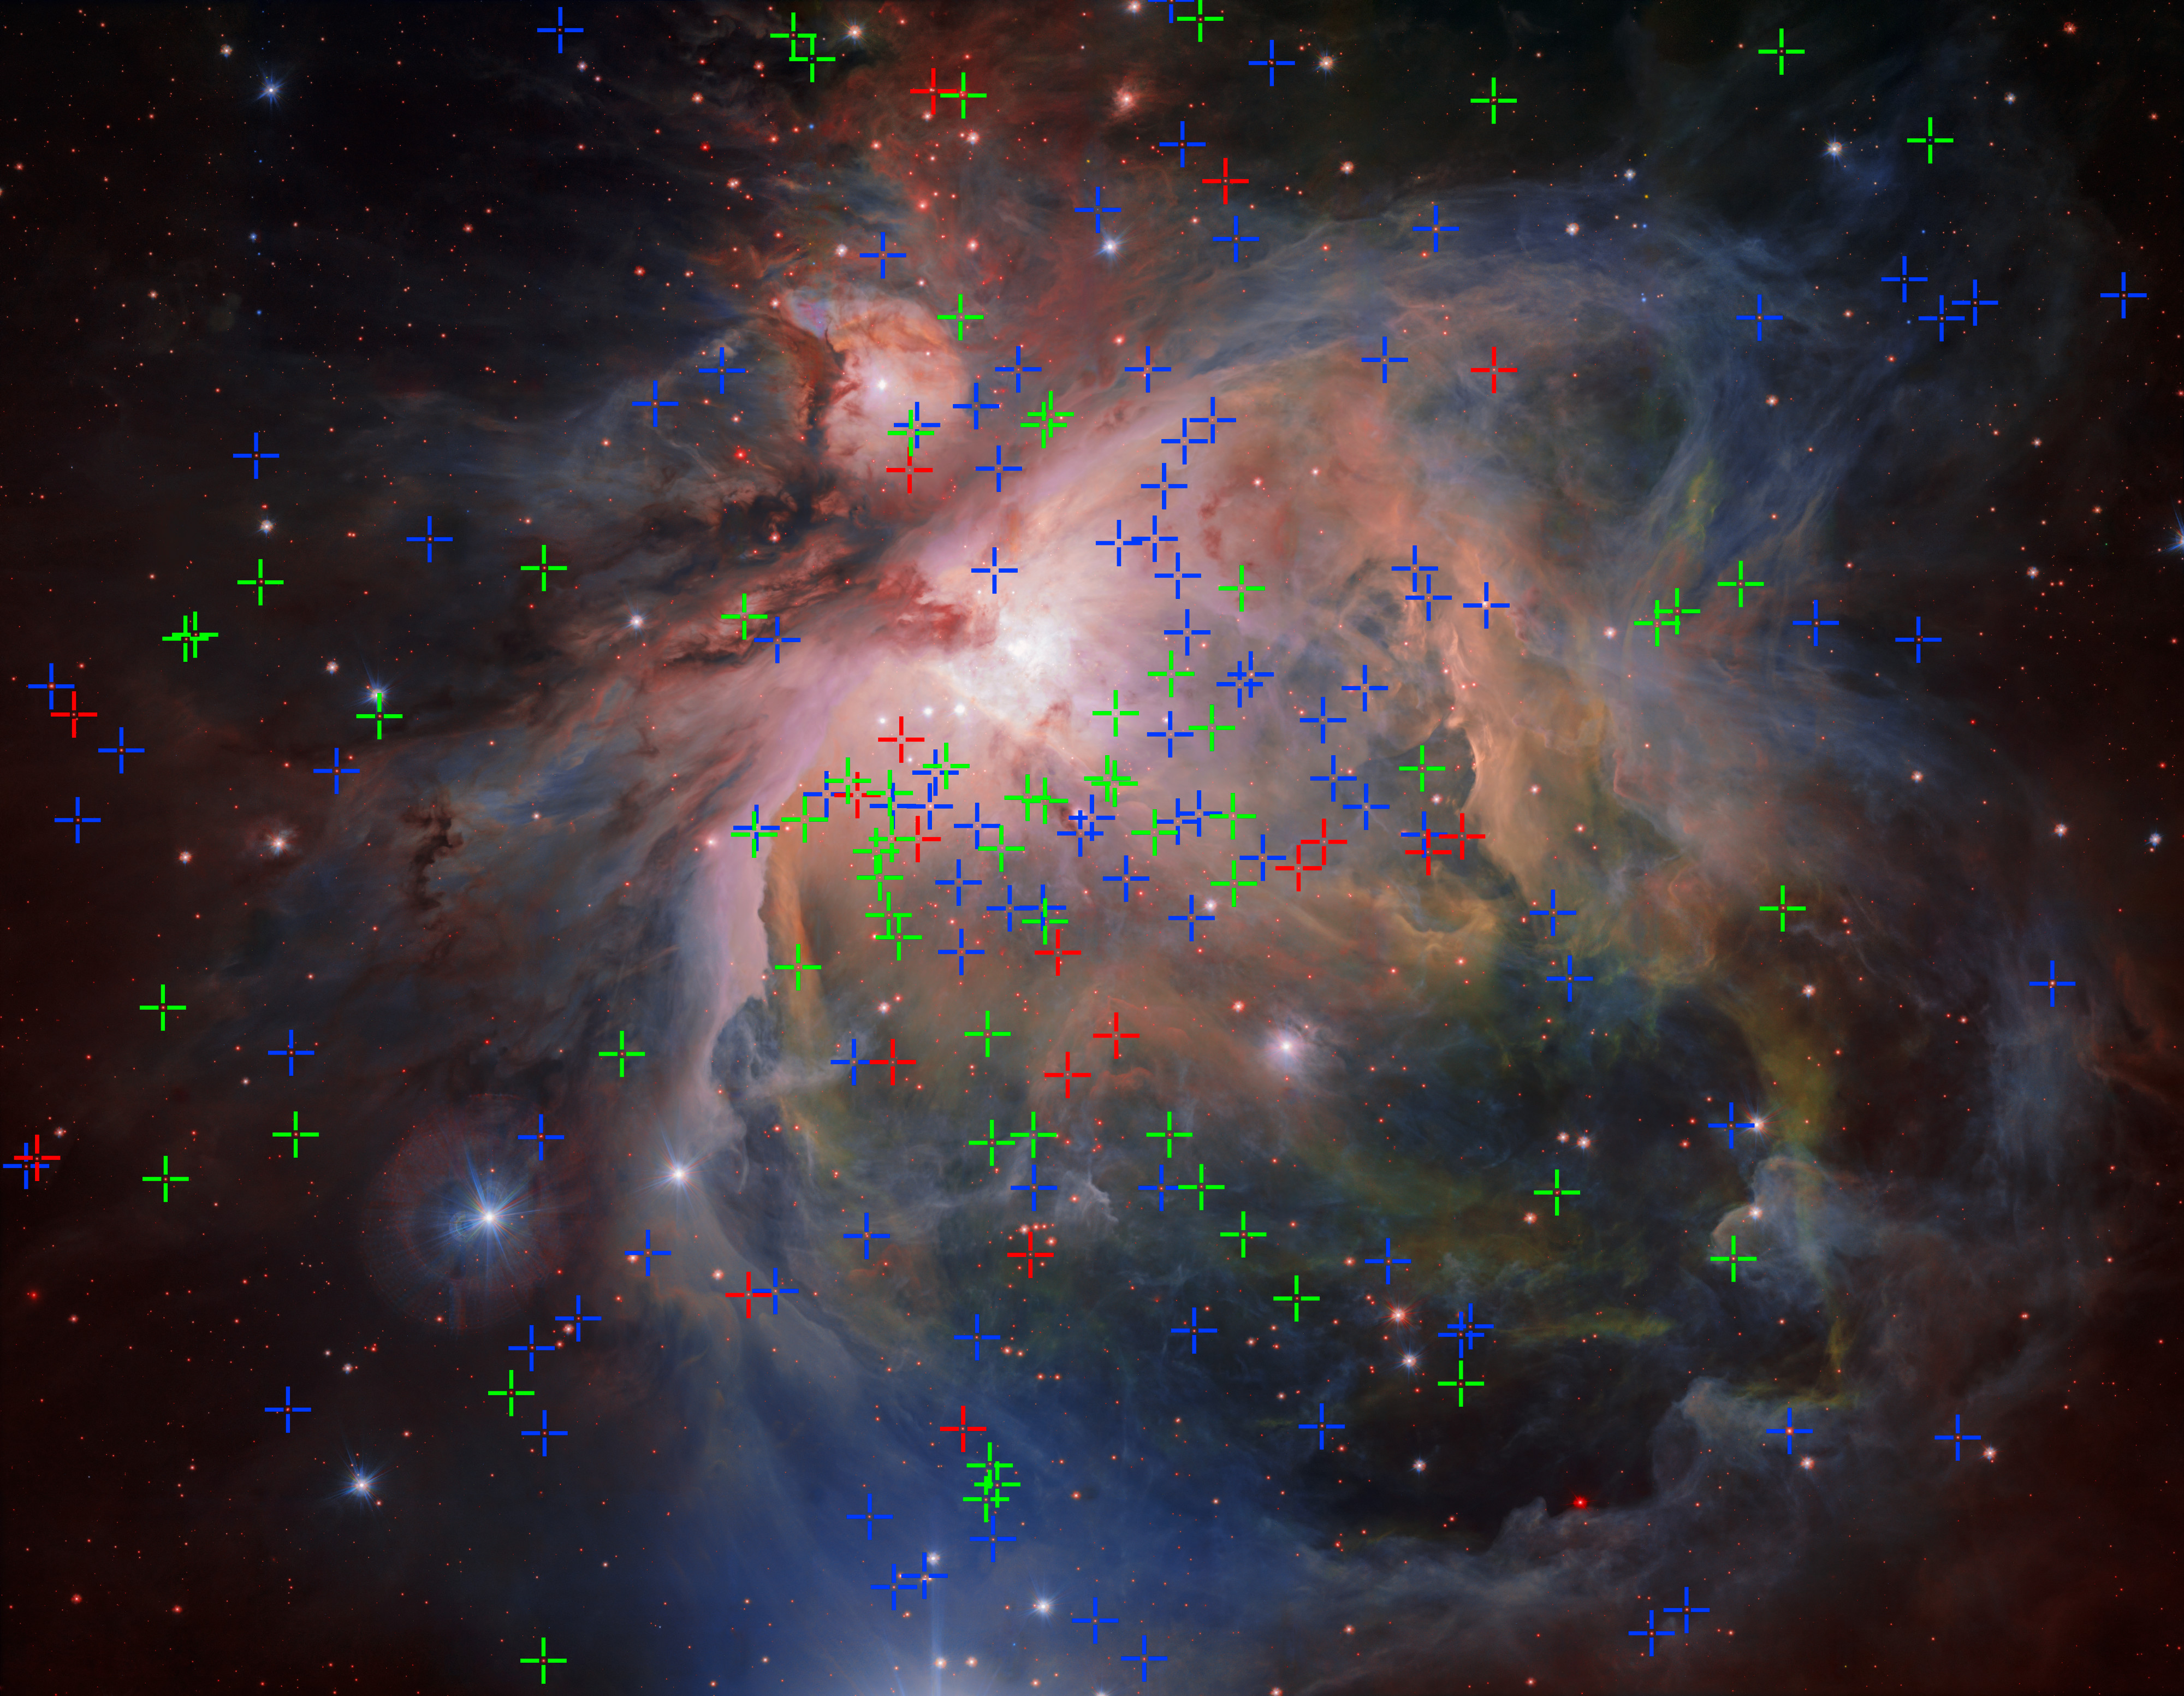

The Orion Nebula showing three populations of young stars

OmegaCAM — the wide-field optical camera on ESO’s VLT Survey Telescope (VST) — has captured the spectacular Orion Nebula and its associated cluster of young stars in great detail, producing this beautiful new image. This famous object, the birthplace of many massive stars, is one of the closest stellar nurseries, at a distance of about 1350 light-years.

On this plot different populations of young stars are marked in different colours. The blue ones are oldest and the red youngest, with green ones an intermediate age. These stars seems to have formed in three bursts of star formation during the last three million years.

Credit: ESO/G. Beccari